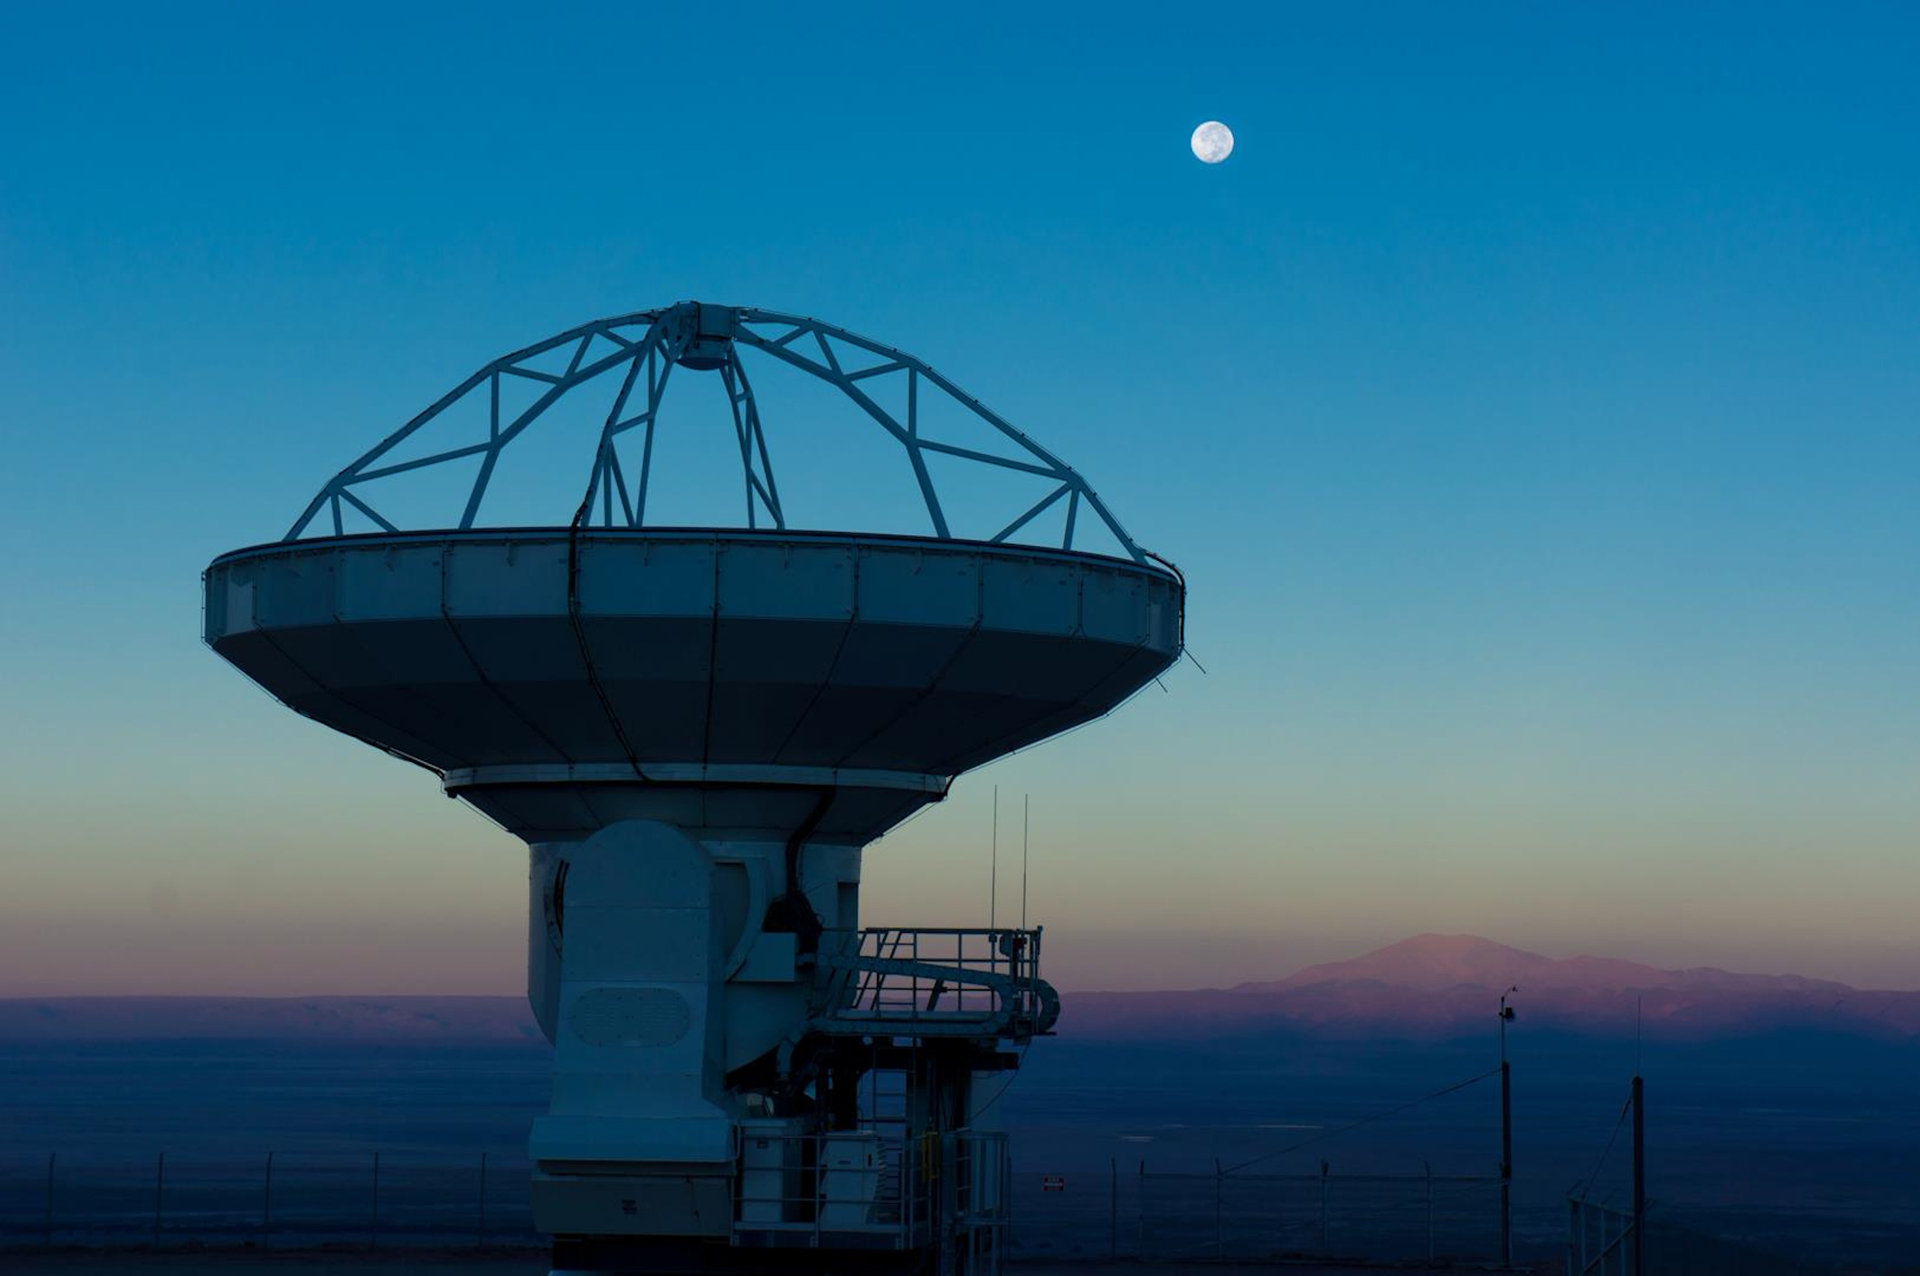

Moon Over 12-meter ALMA Telescope

In November 2012, the 25th of 25 North American ALMA antennas was accepted into the array. Here it is at sunset on that day, with a full Moon setting behind it.

Credit: P. Carrillo, ALMA (ESO/NAOJ/NRAO)